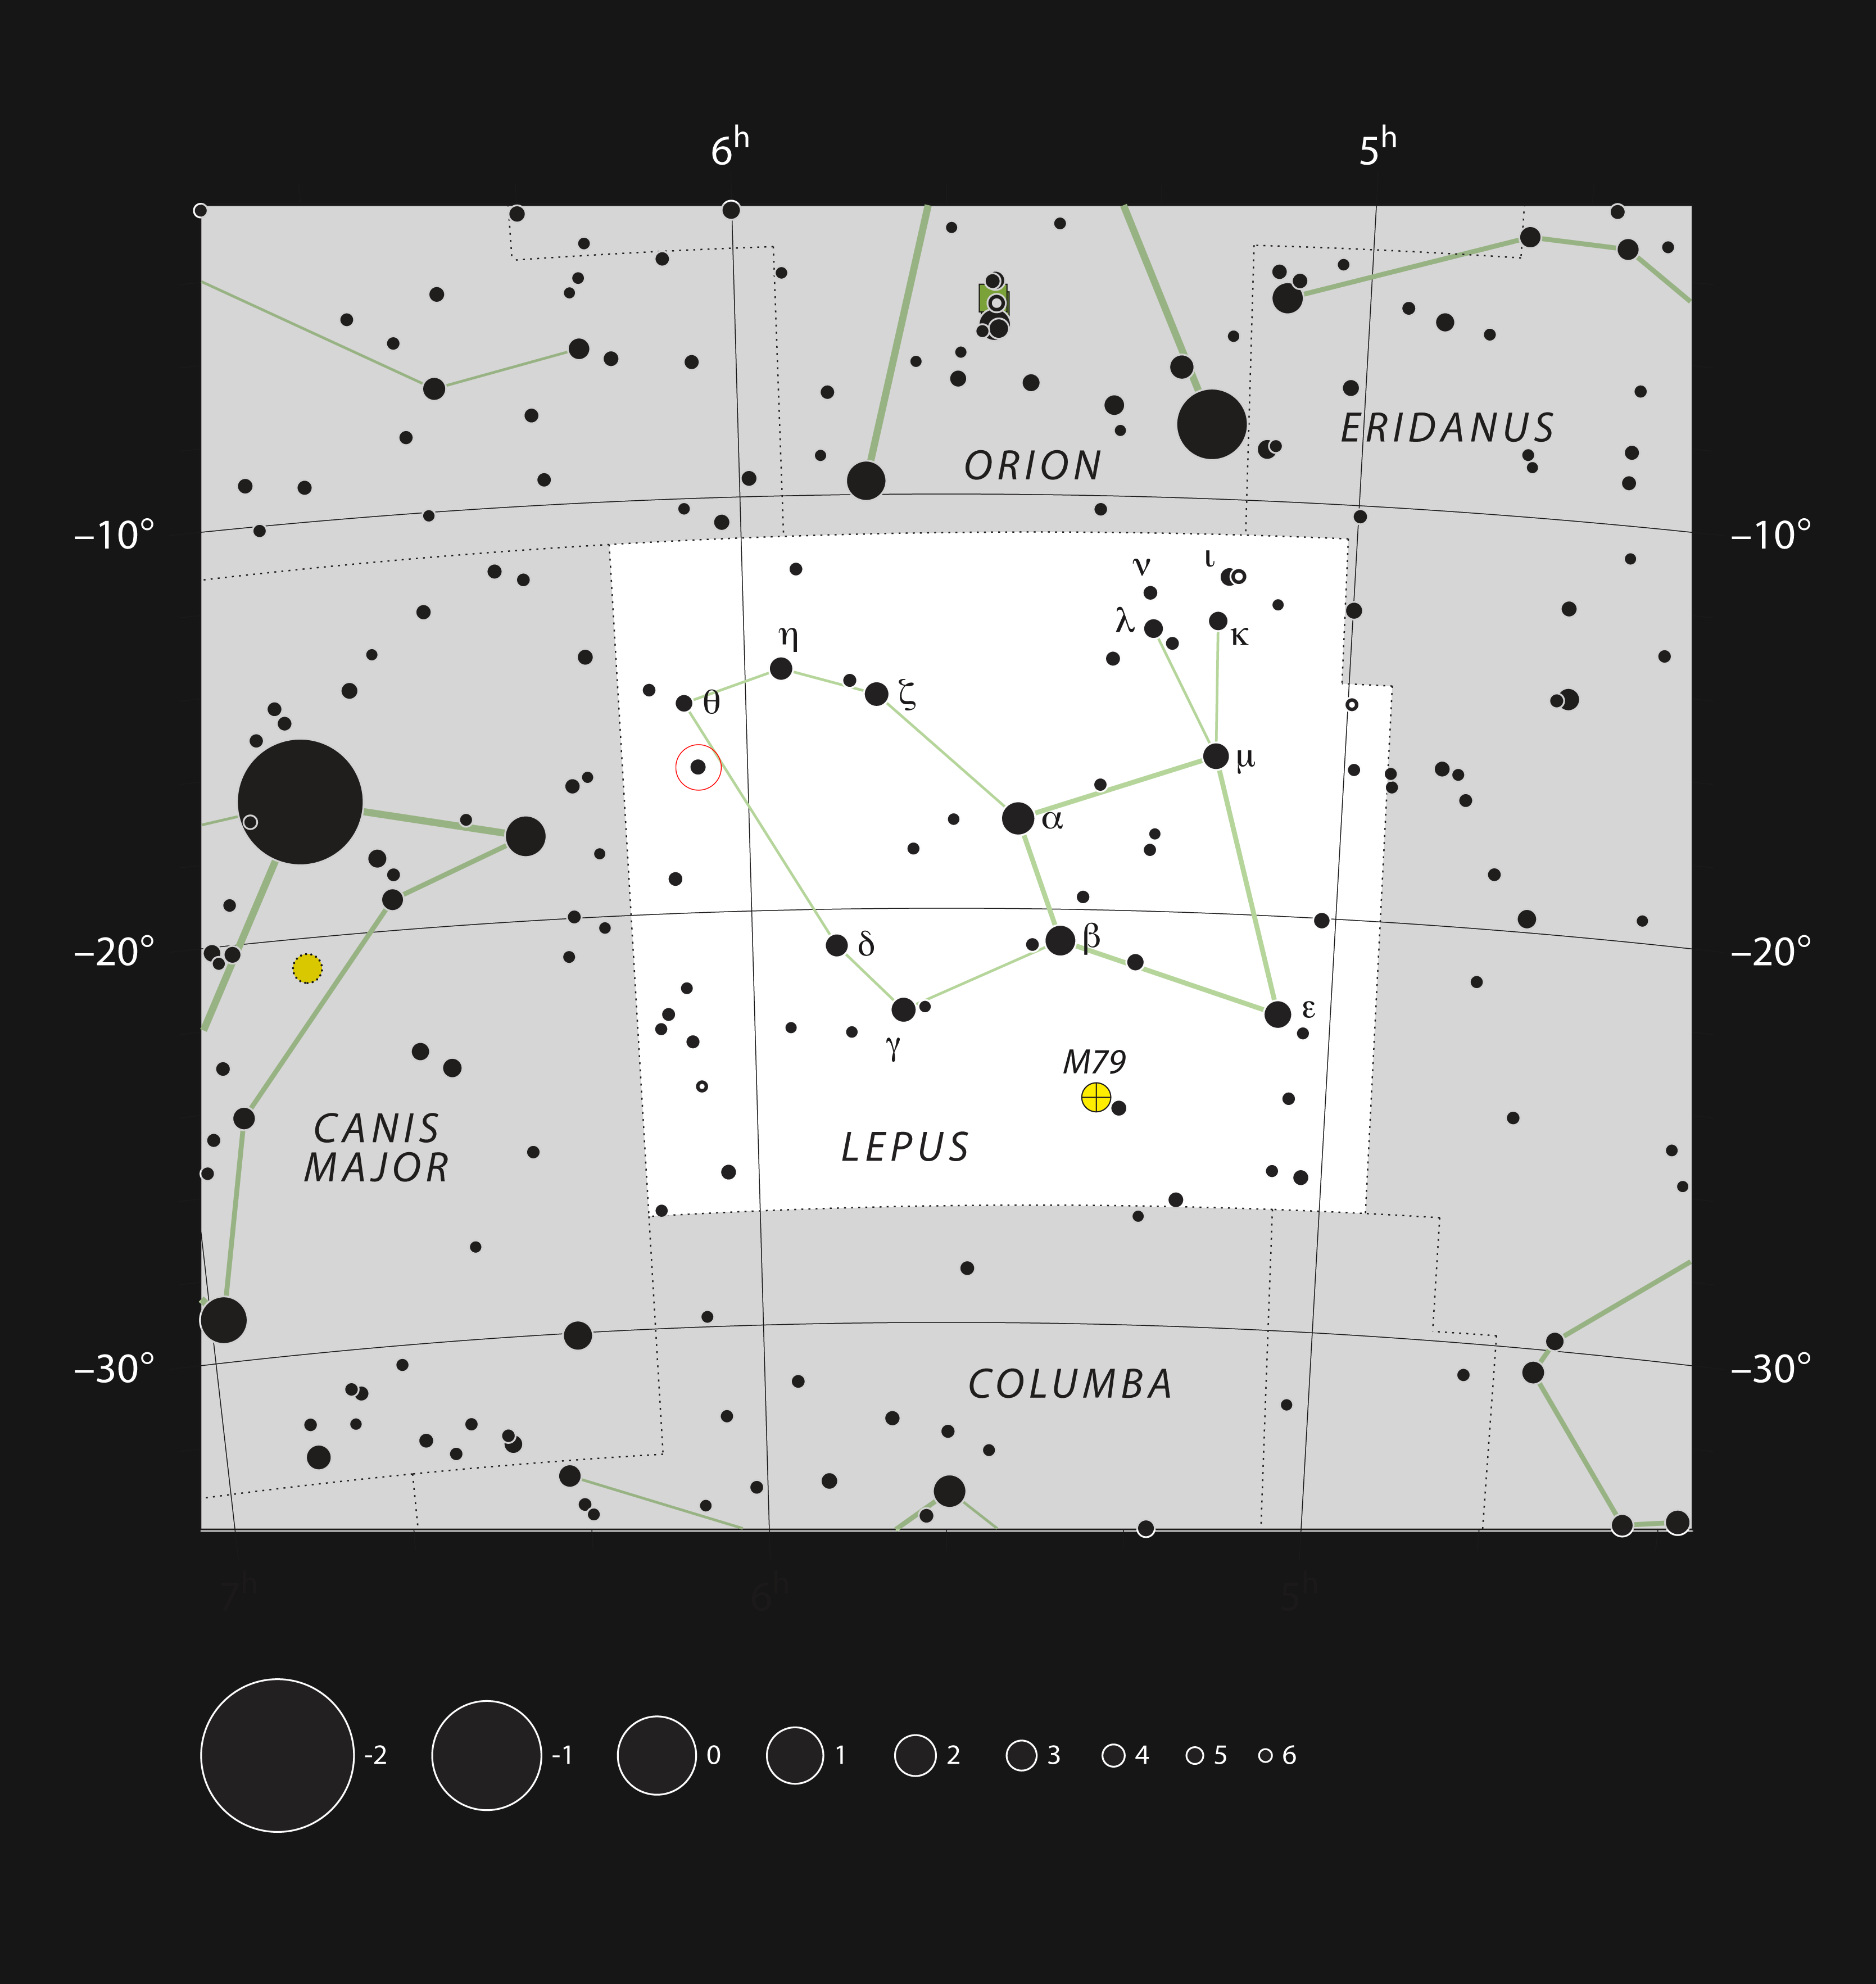

A unusual double star in the constellation of Lepus

This chart shows the location of the unusual double star system SS Leporis within the constellation of Lepus (The Hare). This map shows most of the stars visible to the unaided eye under good conditions and the star itself is marked within a red circle. This star is bright enough to be seen easily with the unaided eye on a clear night, not far from the familiar figure of Orion.

Credit: ESO, IAU and Sky & Telescope